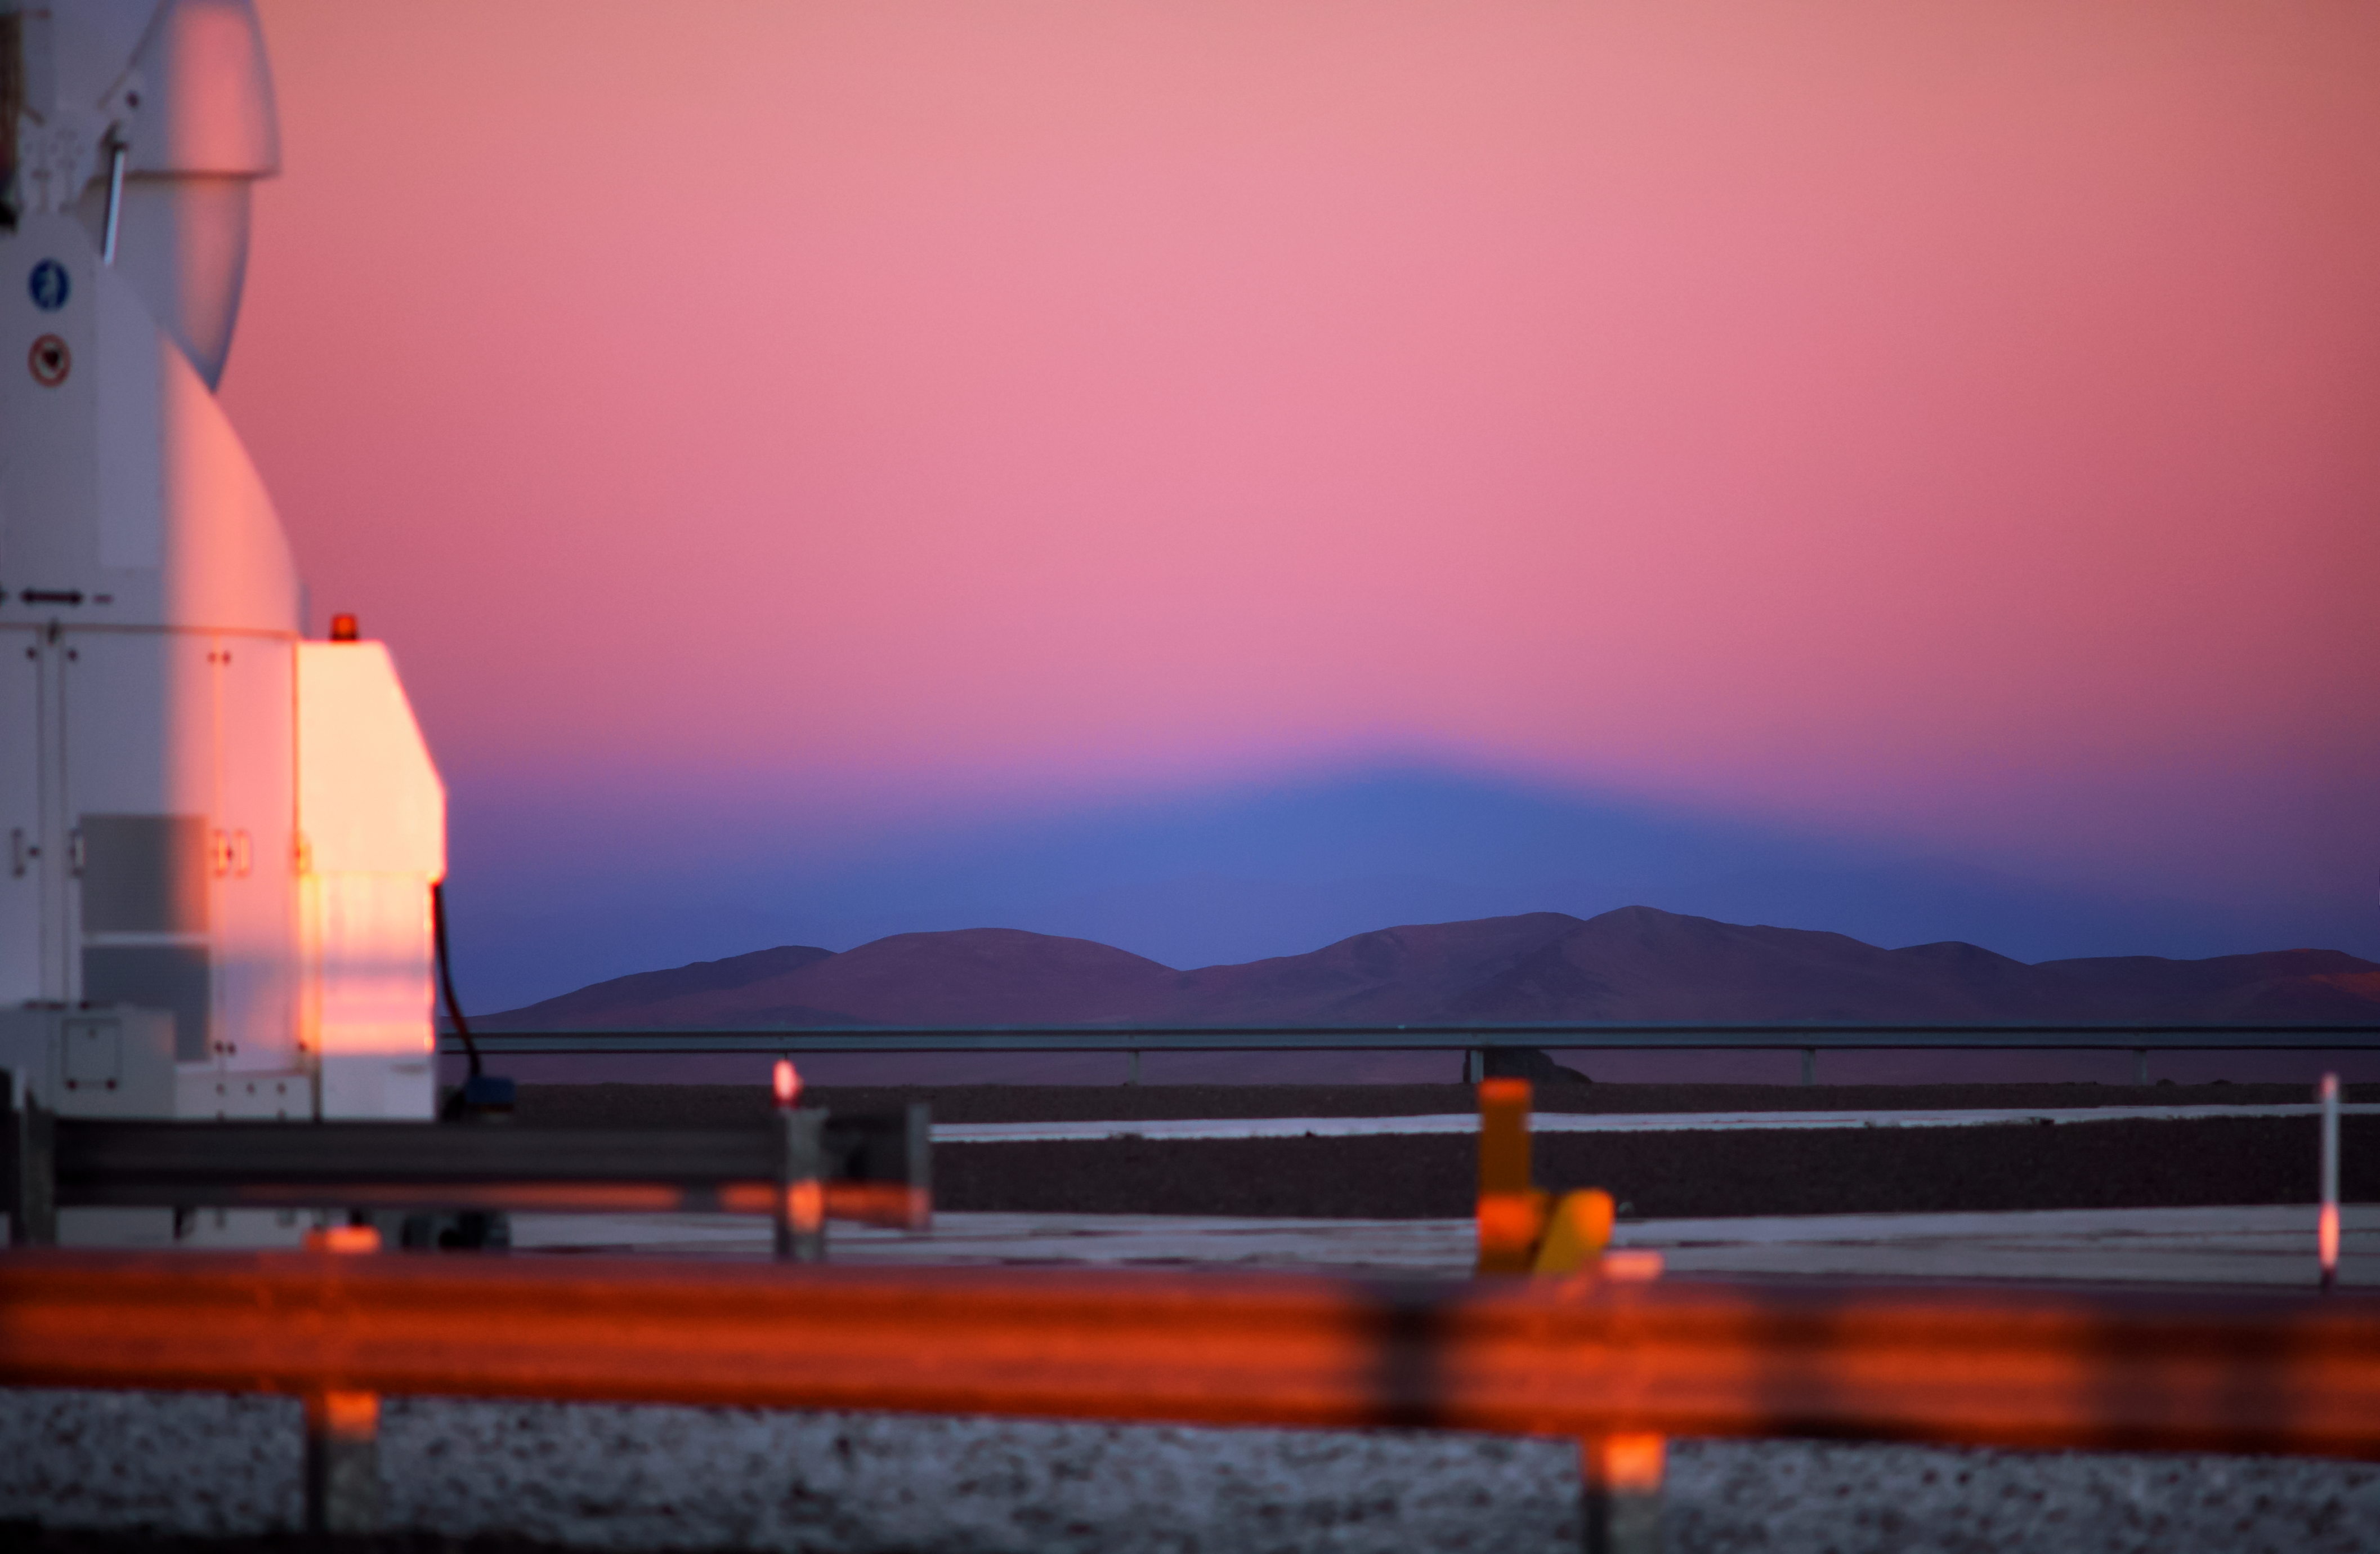

Pink sky over the mountain

The sky glows a soft pink as the sun approaches the horizon at Cerro Paranal, a 2600-metre high mountain south of Antofagasta, Chile. This is the location of ESO's VLT, the world's most advanced optical instrument, which is well equipped to make the most of the 300 clear nights here. In the foreground to the left, the soft light falls on one of the VLT's four Auxiliary Telescopes, which are dedicated to interferometry and which help to sharpen the vision of the telescope.

Credit: ESO/Daniele Gasparri (www.astroatacama.com)